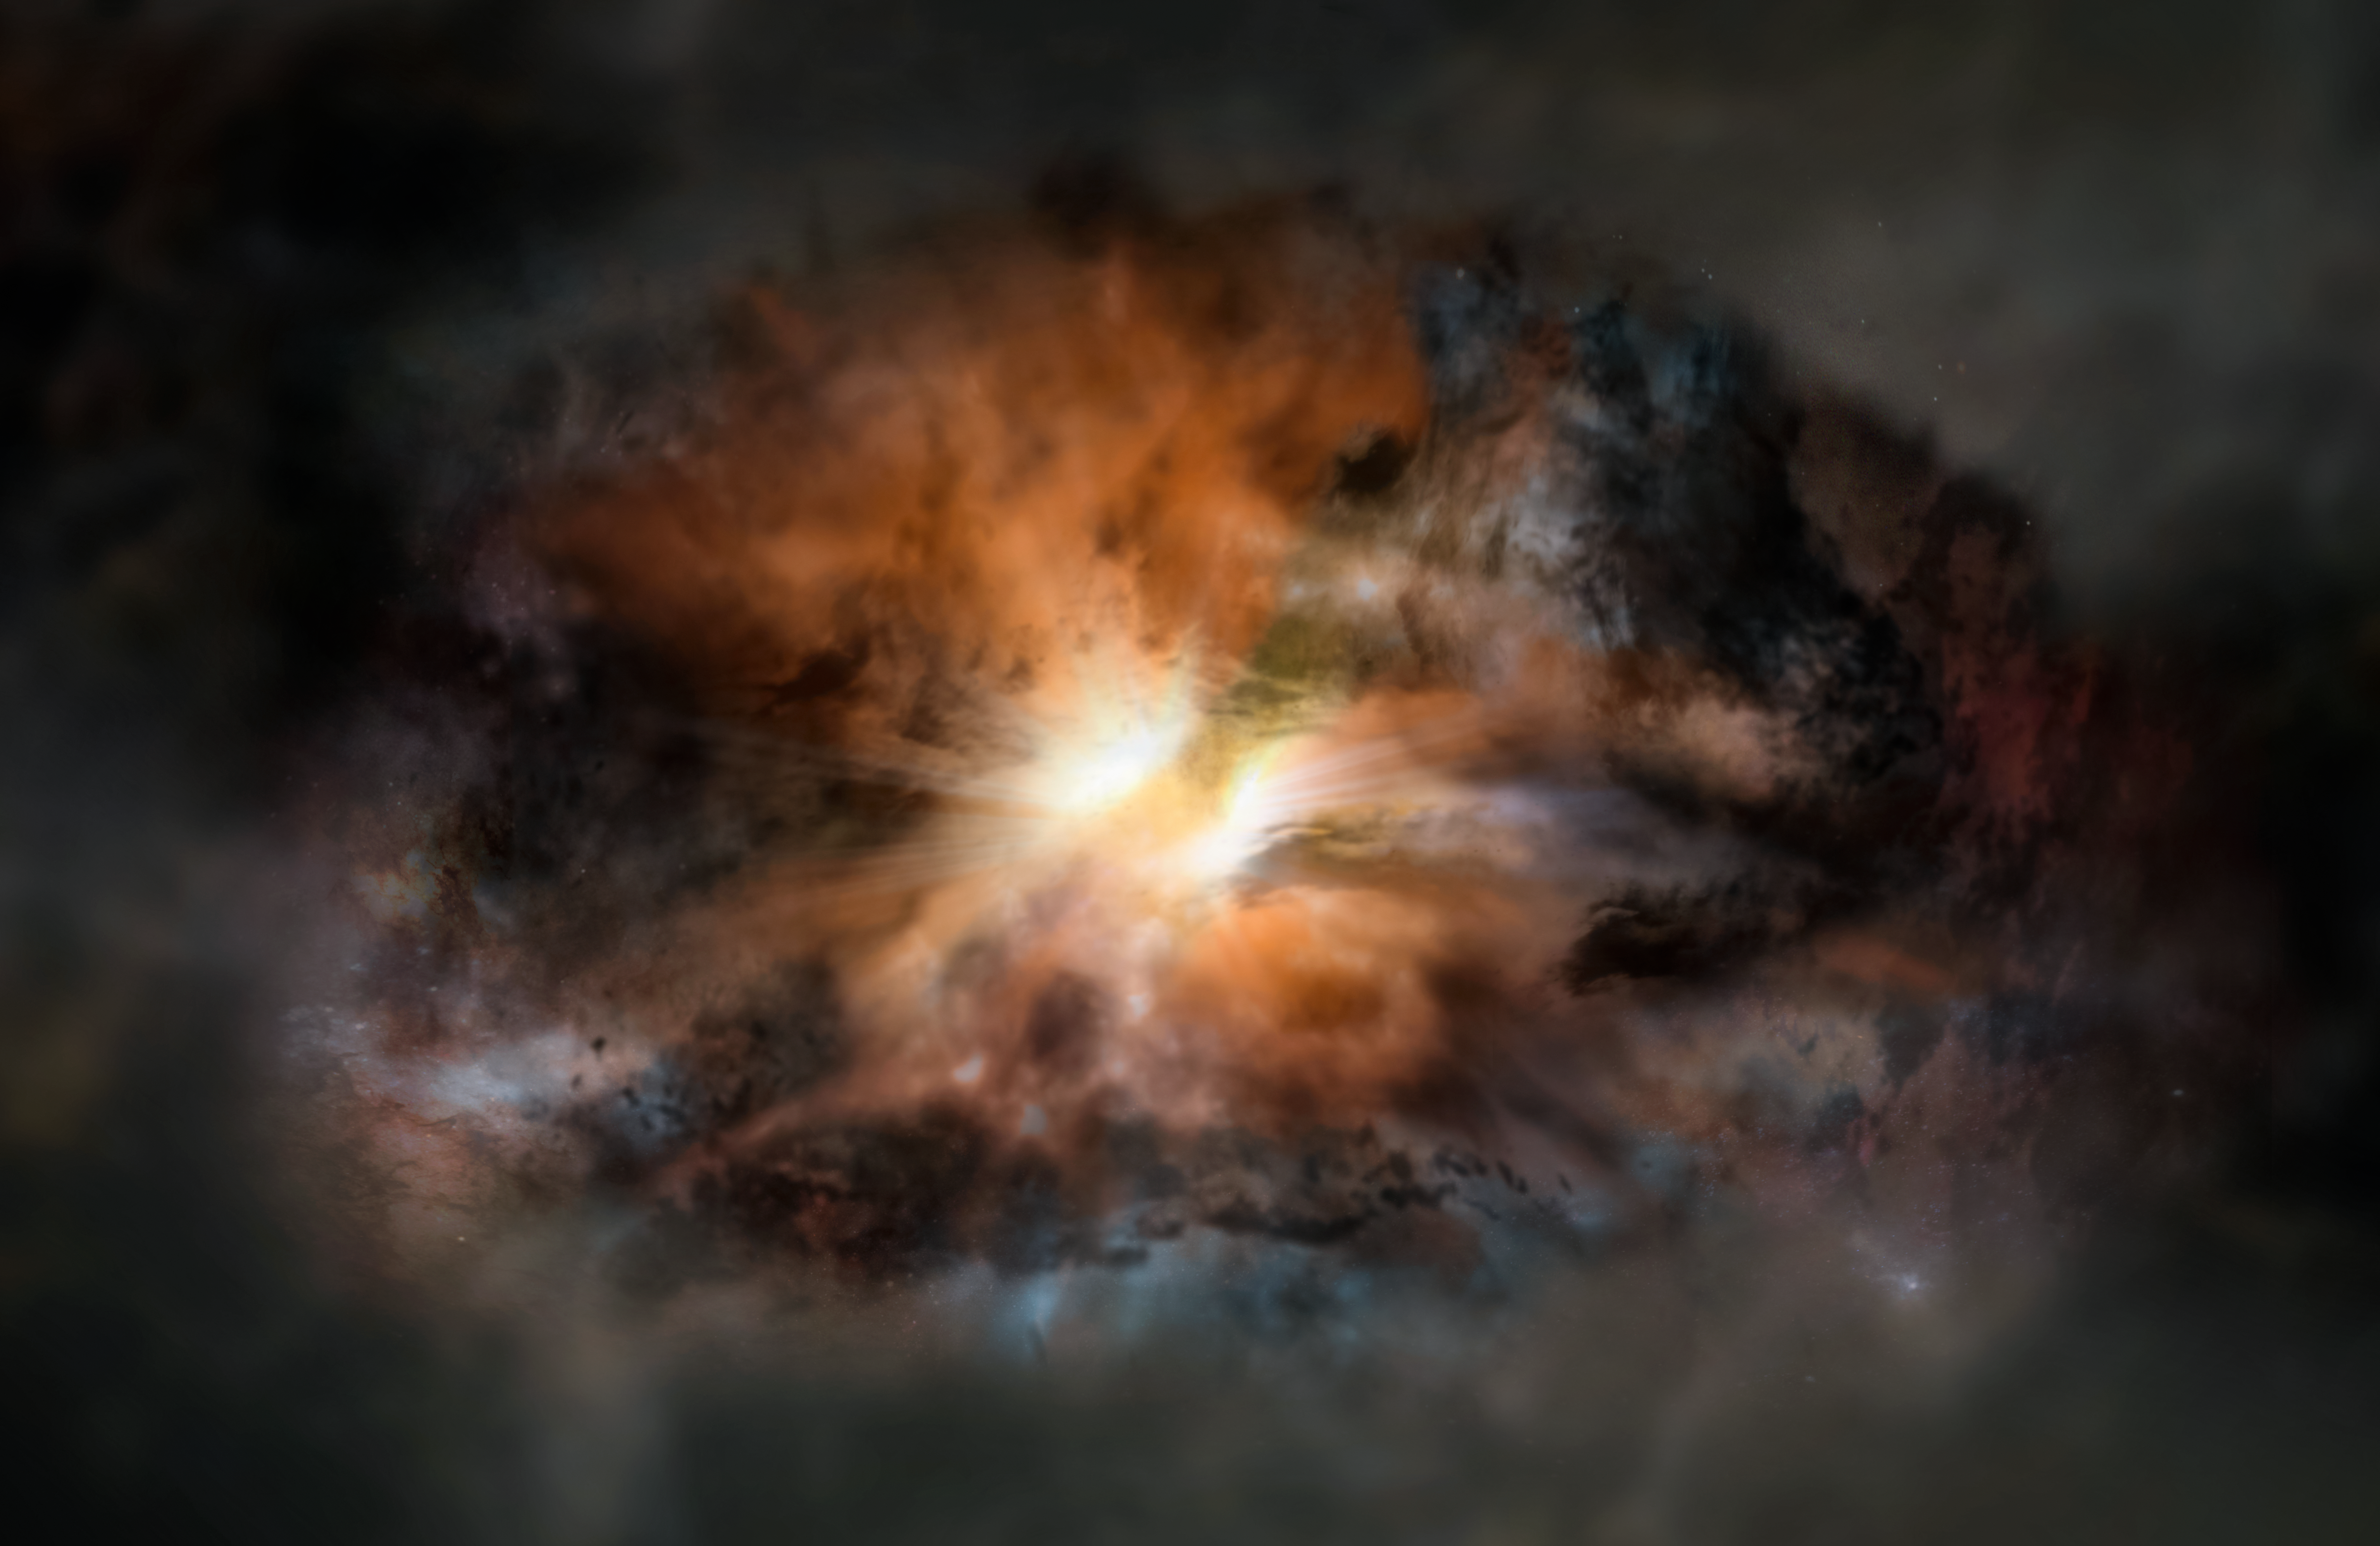

Artist's impression of the galaxy W2246-0526

Artist impression of W2246-0526, a single galaxy glowing in infrared light as intensely as 350 trillion suns. It is so violently turbulent that it may eventually jettison its entire supply of star-forming gas, according to new observations with ALMA.

Credit: NRAO/AUI/NSF; Dana Berry / SkyWorks; ALMA (ESO/NAOJ/NRAO)